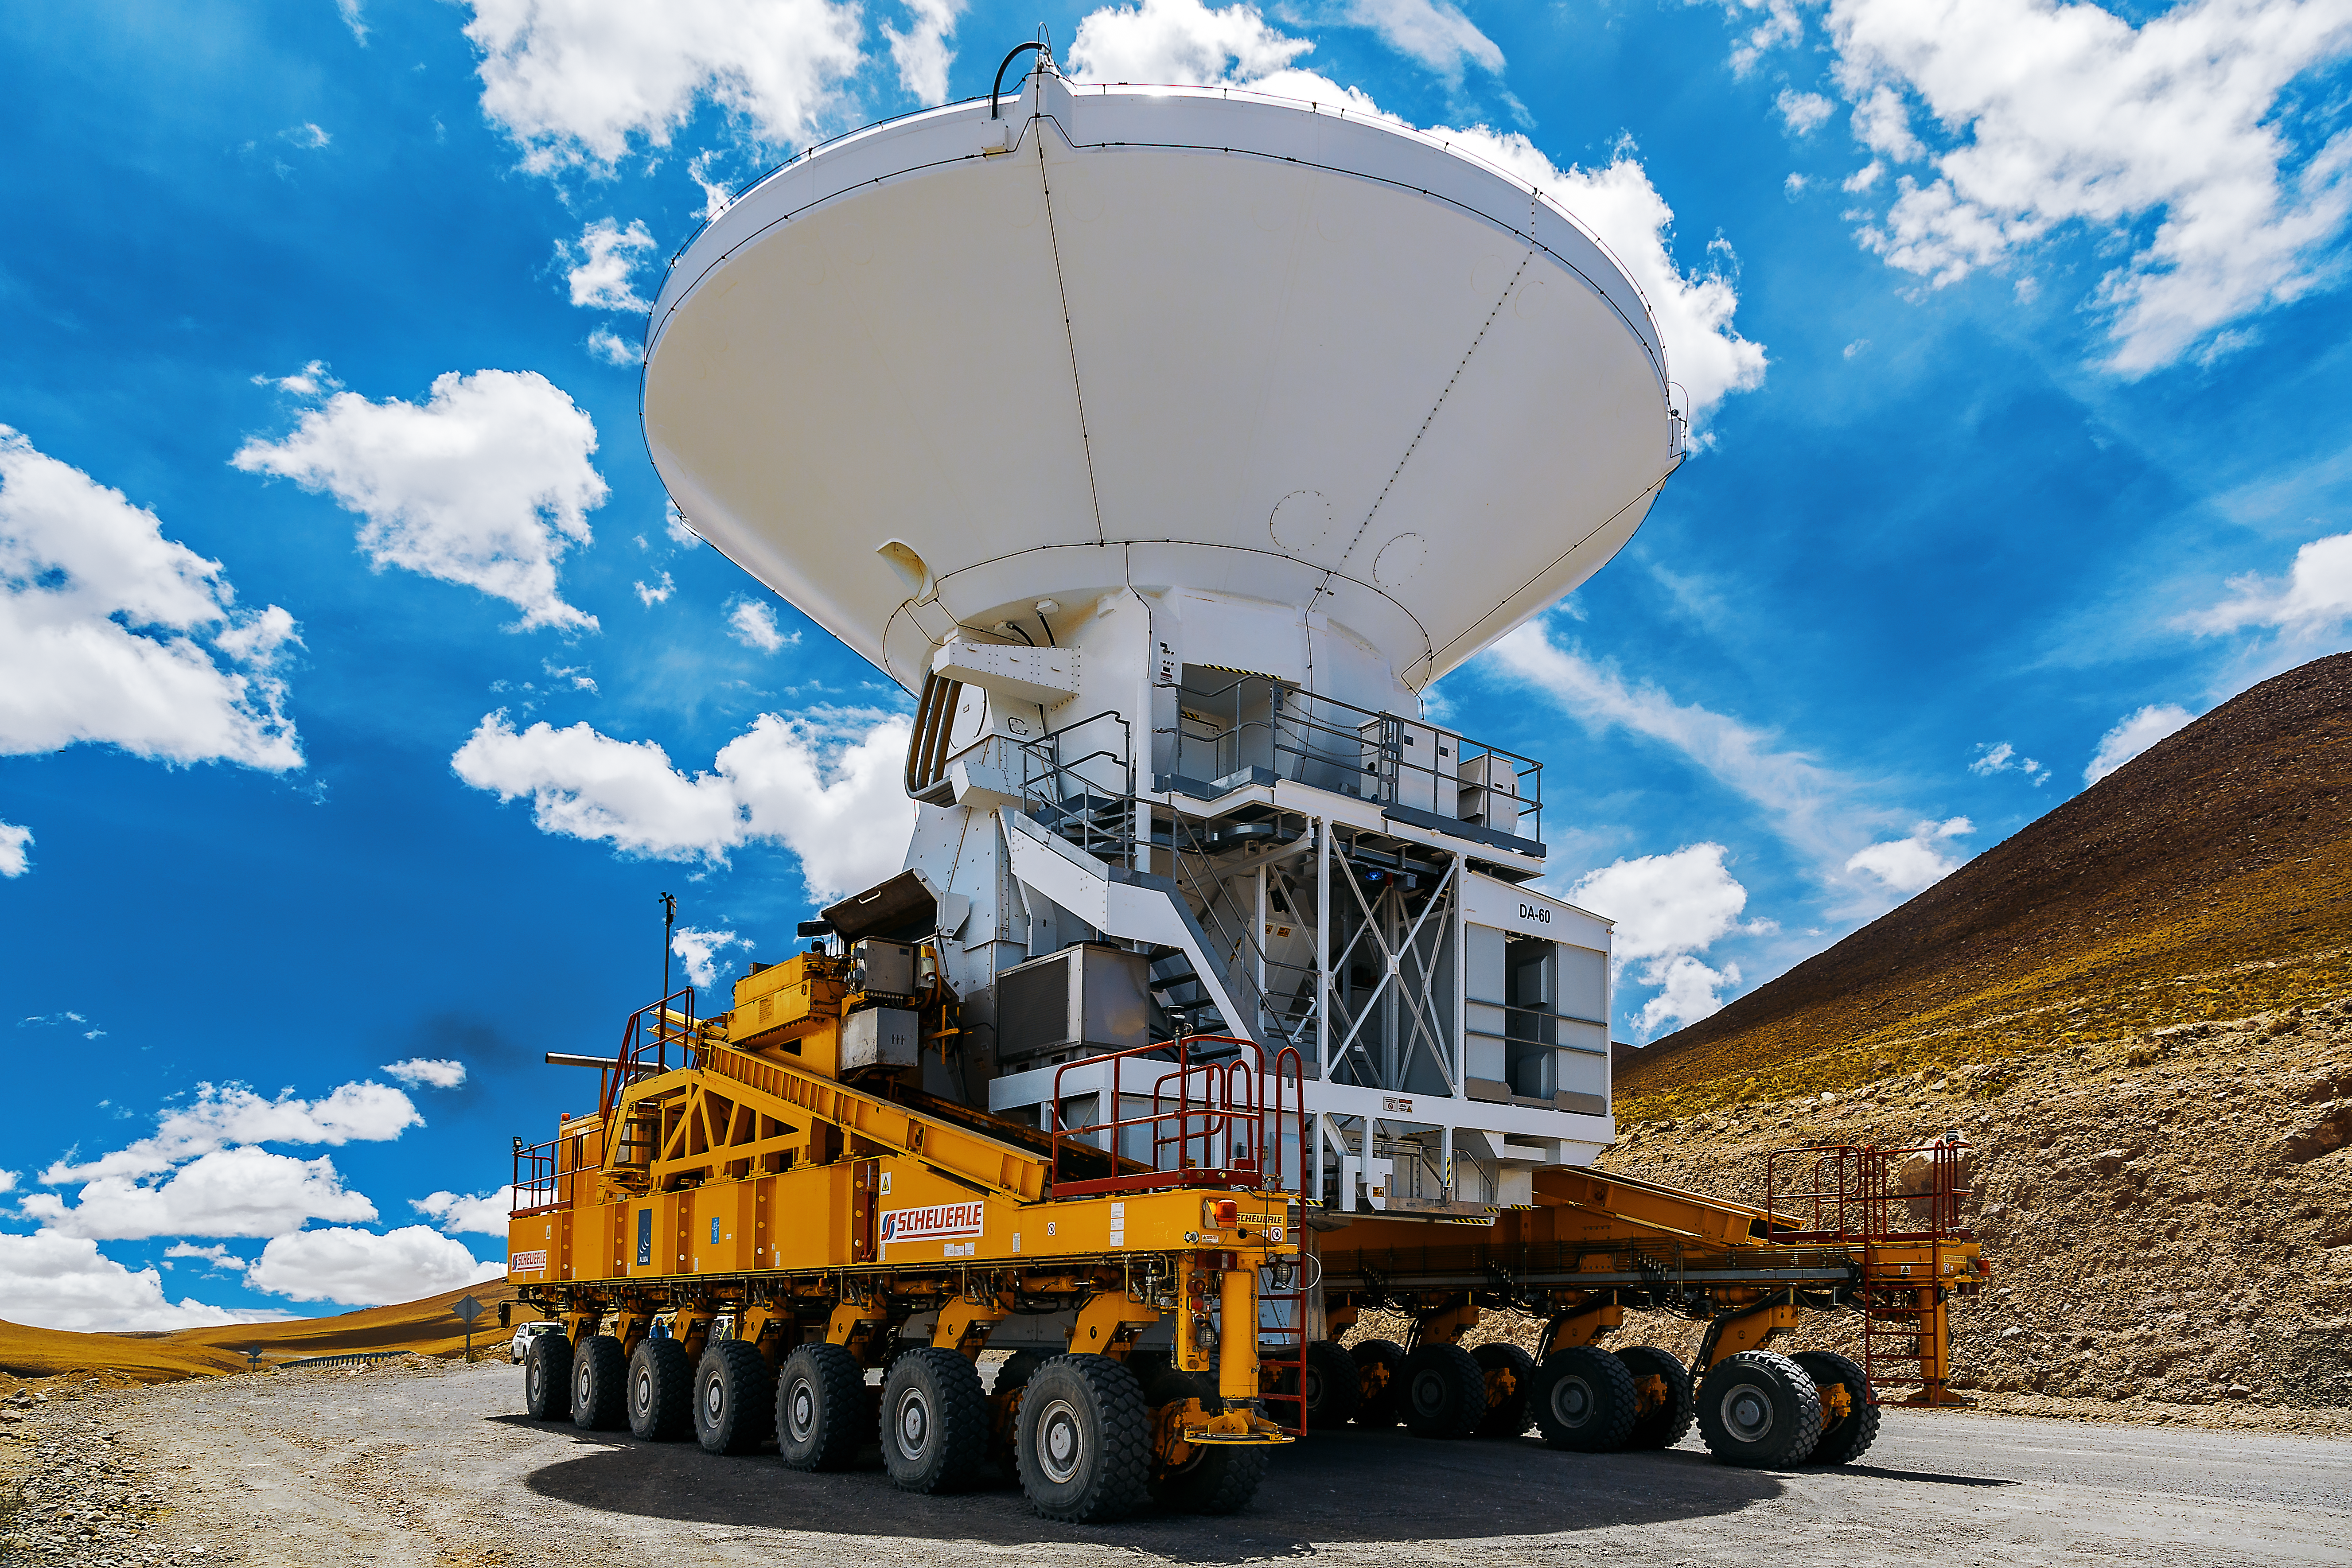

Heavy lifter at work

An ALMA transporter is moving one of the ALMA antennas. Each of these antennas has a dish with a diameter of 12 metres.

Credit: A. Duro/ESO